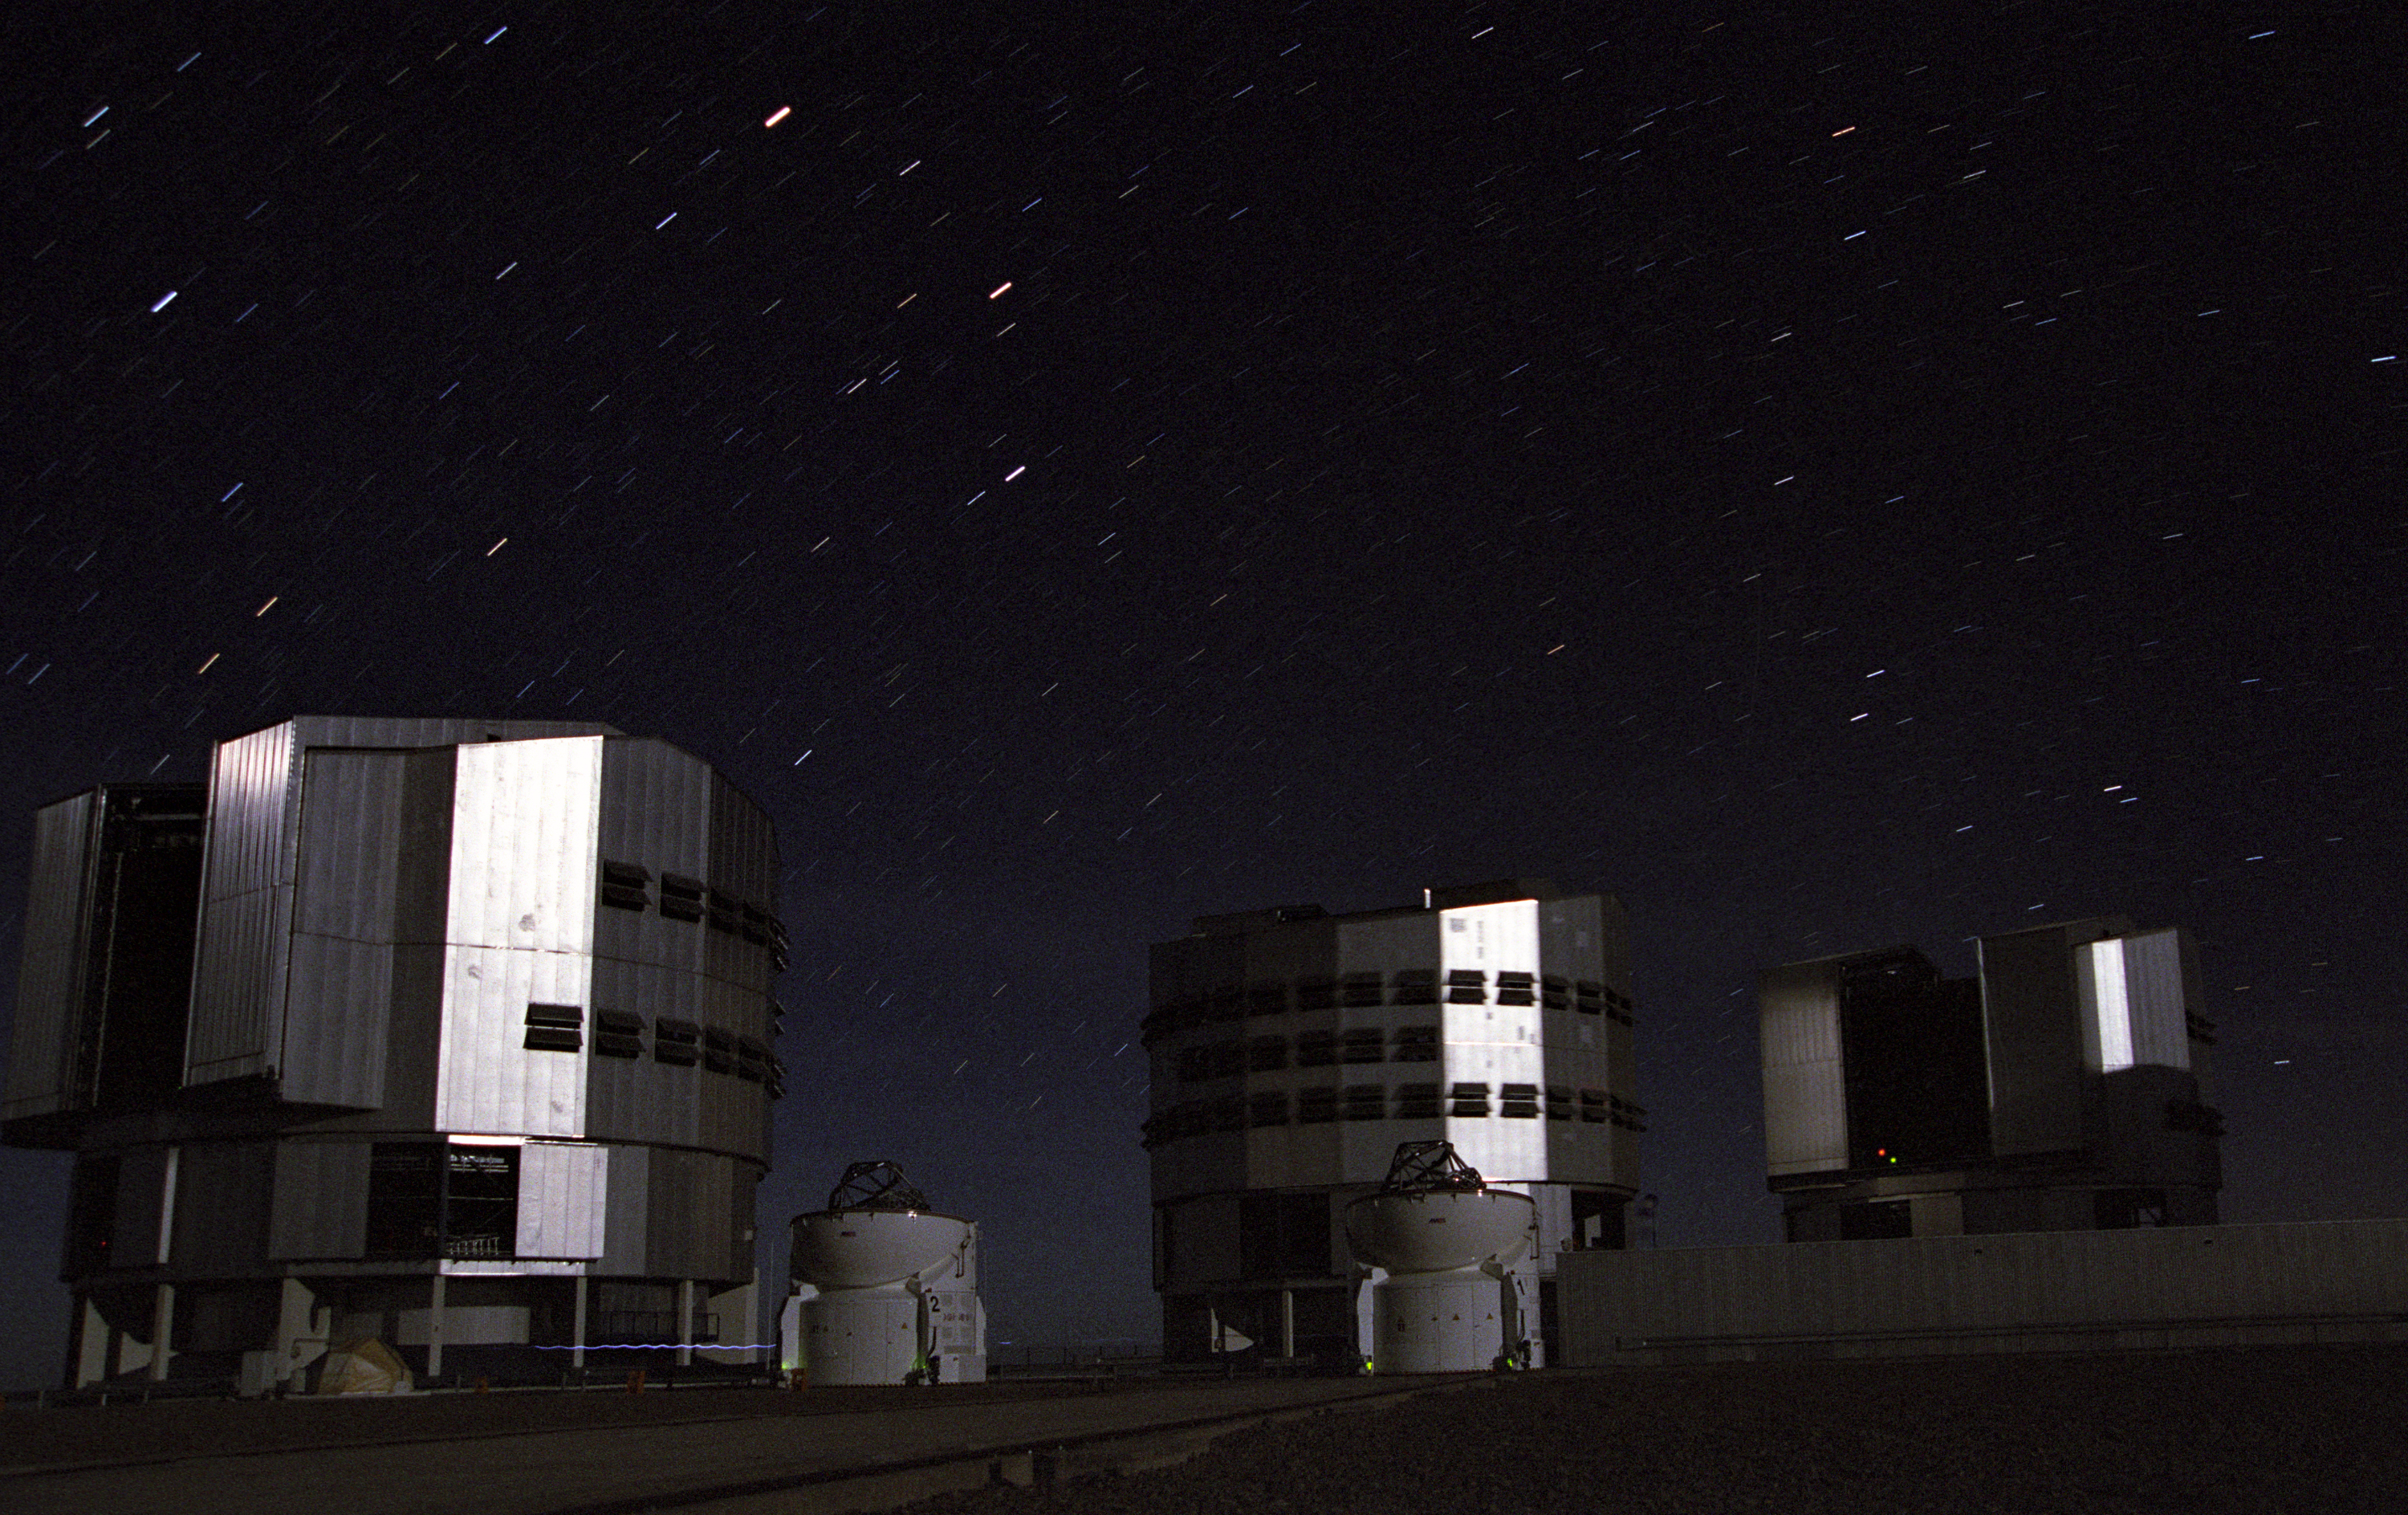

Evening at Paranal with AT1 and AT2

Evening at Paranal with AT1 and AT2 illuminated by the moon (obtained by ESO staff member Frédéric Gomté).

Credit: Frédéric Gomté / ESO